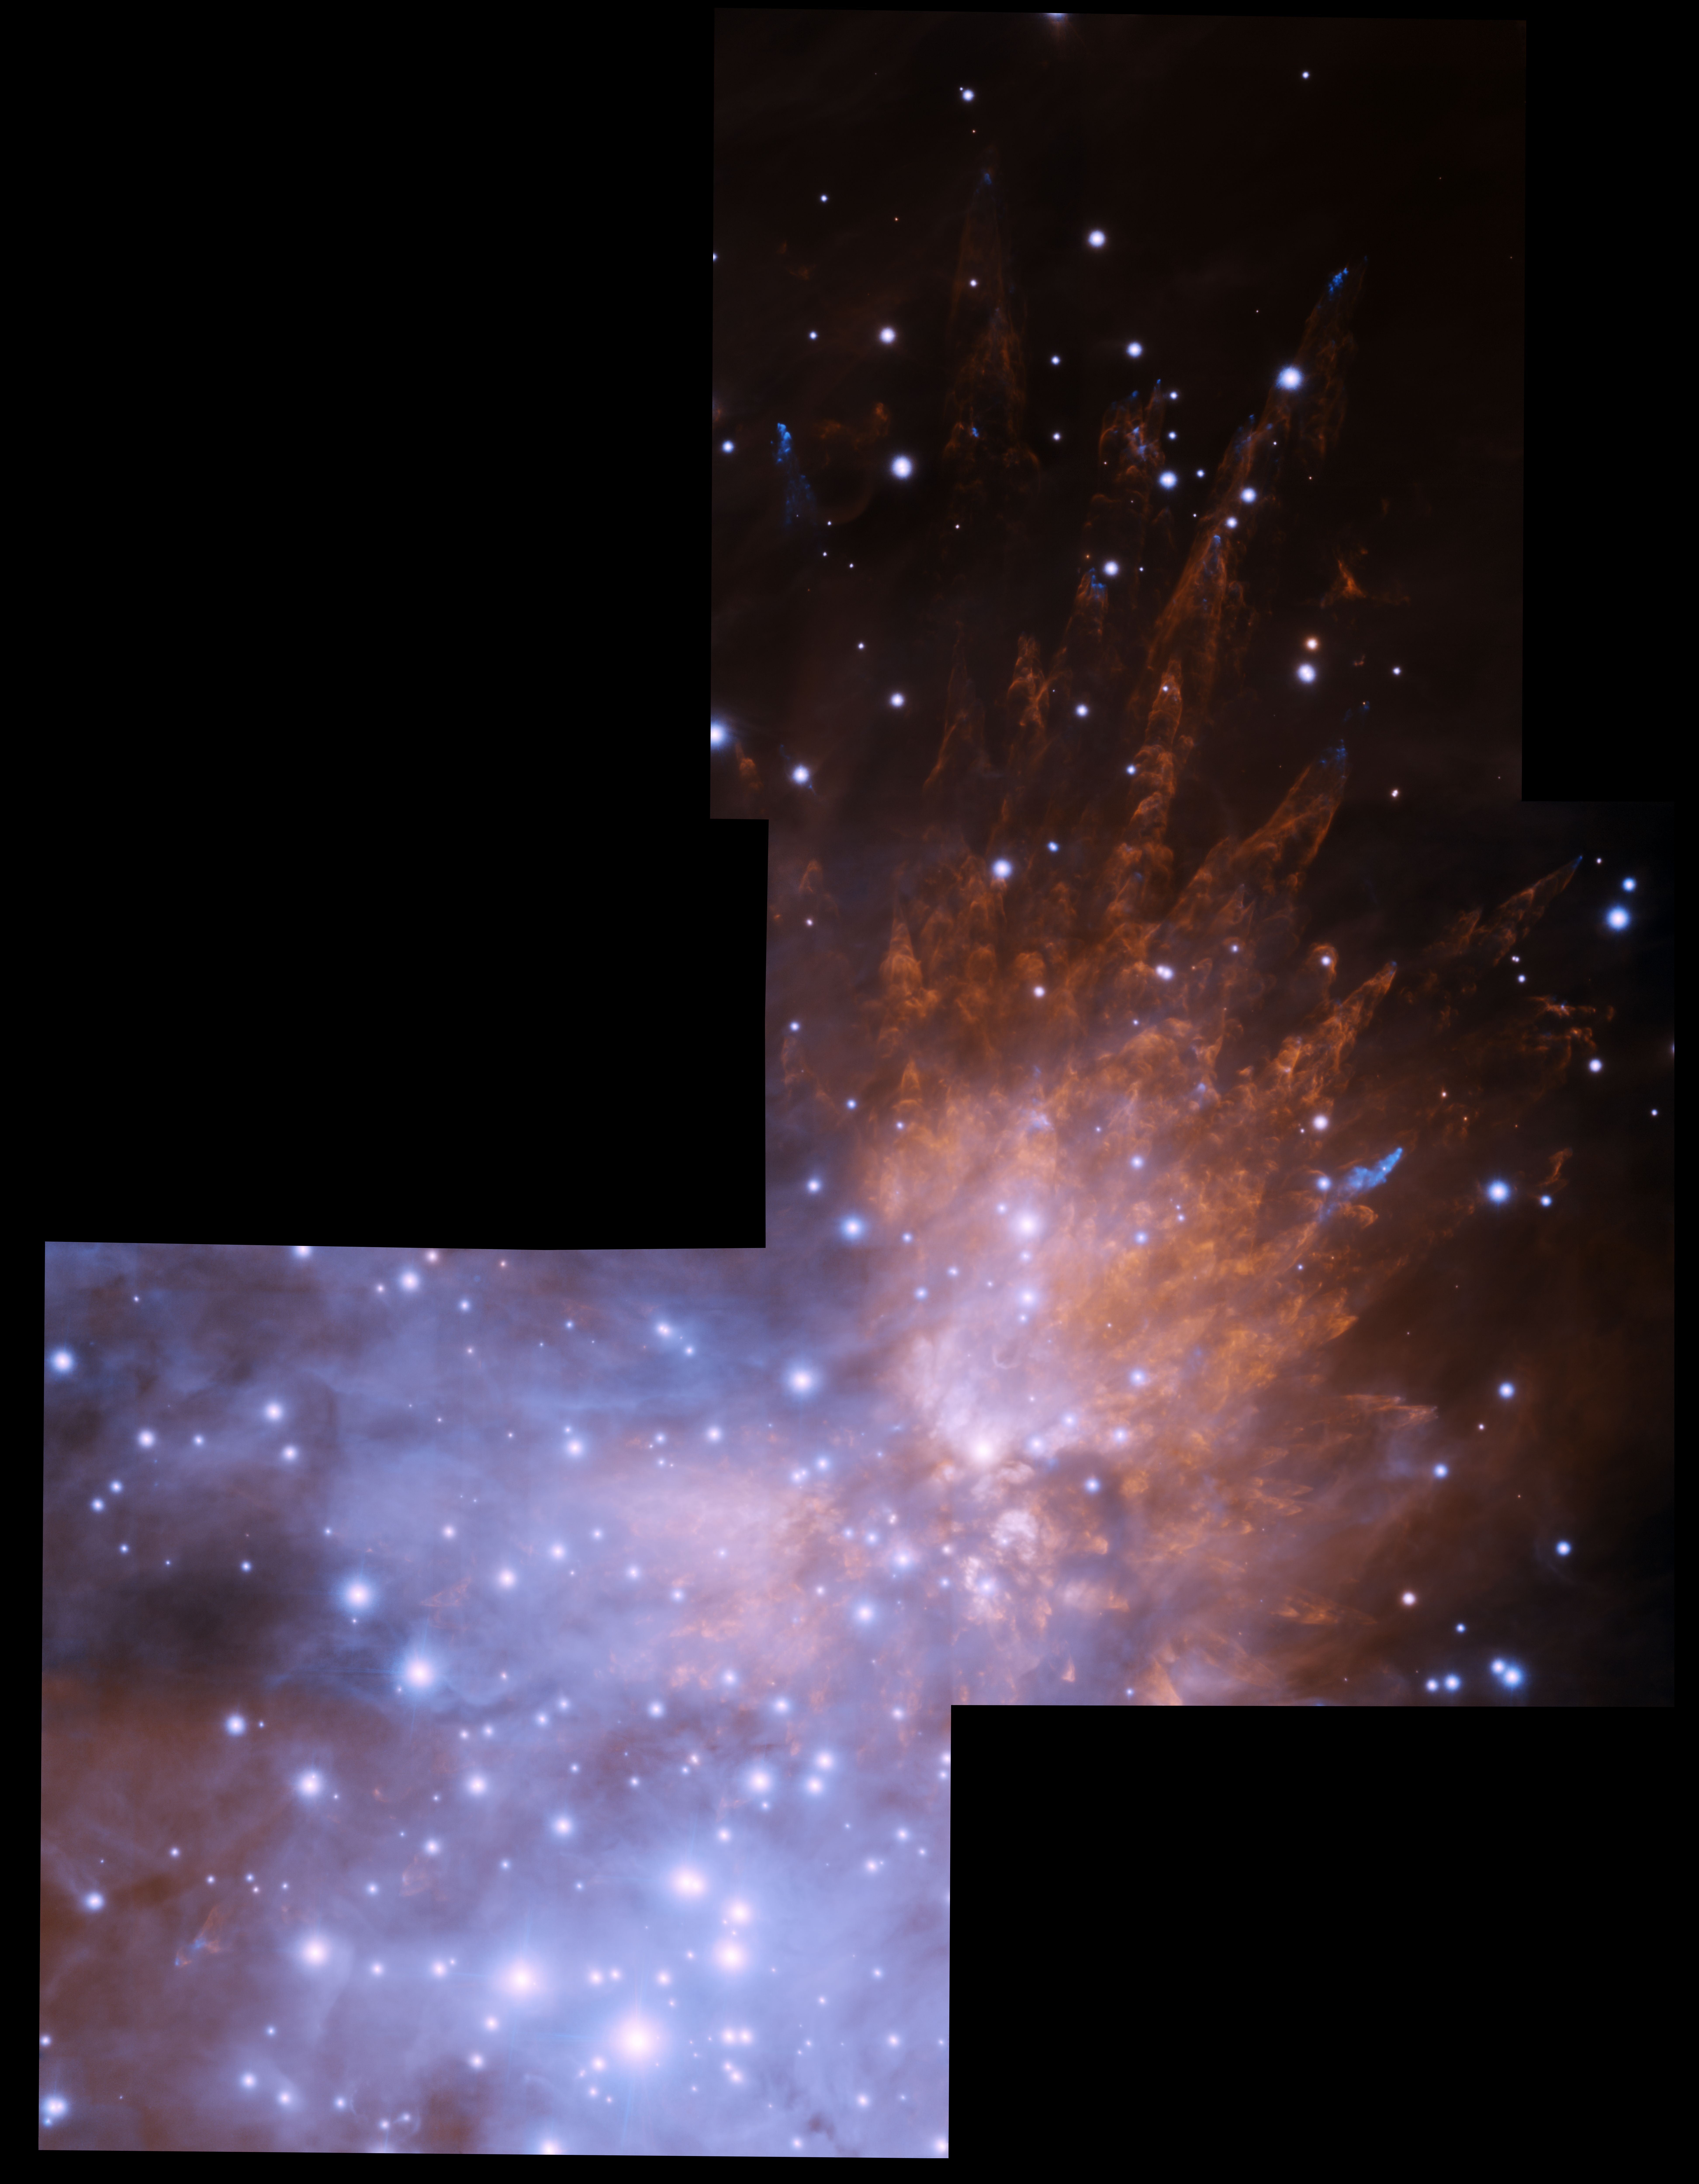

Orion Bullets Mosaic

This near-infrared image shows supersonic 'bullets' of gas and the wakes created as they pierce through clouds of molecular hydrogen in the Orion Nebula. The bullets are speeding outward from the cloud at up to 400 kilometers (250 miles) per second. This is more than a thousand times faster than the speed of sound. This image is a mosaic of three pointings with the GeMS multi-conjugate adaptive optics (AO) technology that corrects in real time for image distortions caused by Earth's atmosphere. Previous images of this region were obtained with GeMS at Gemini South and the Gemini Altair AO system at Gemini North. Both of these images can also be found on this gallery.

Credit: International Gemini Observatory, J. Bally and A. Ginsberg (University of Colorado) and T.A. Rector (University of Alaska Anchorage)